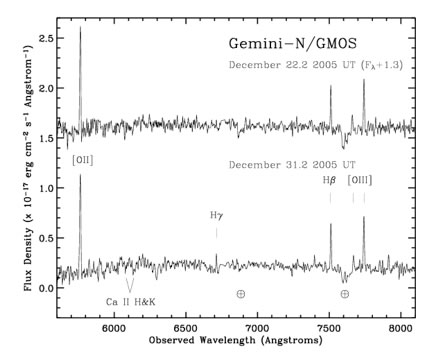

GMOS spectrum of the host galaxy of the short gamma ray burst GRB 051221a

GMOS spectrum of the host galaxy of the short gamma ray burst GRB 051221a. Several bright emission lines are detected indicating a redshift of z = 0.5464.

Credit: International Gemini Observatory/NOIRLab/NSF/AURA